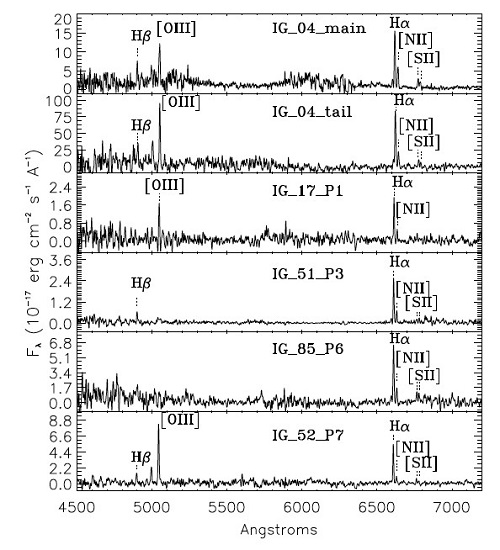

Gemini South spectra for six intergalactic regions around NGC 2865

Gemini South spectra for six intergalactic regions around NGC 2865.

Credit: International Gemini Observatory/NOIRLab/NSF/AURA